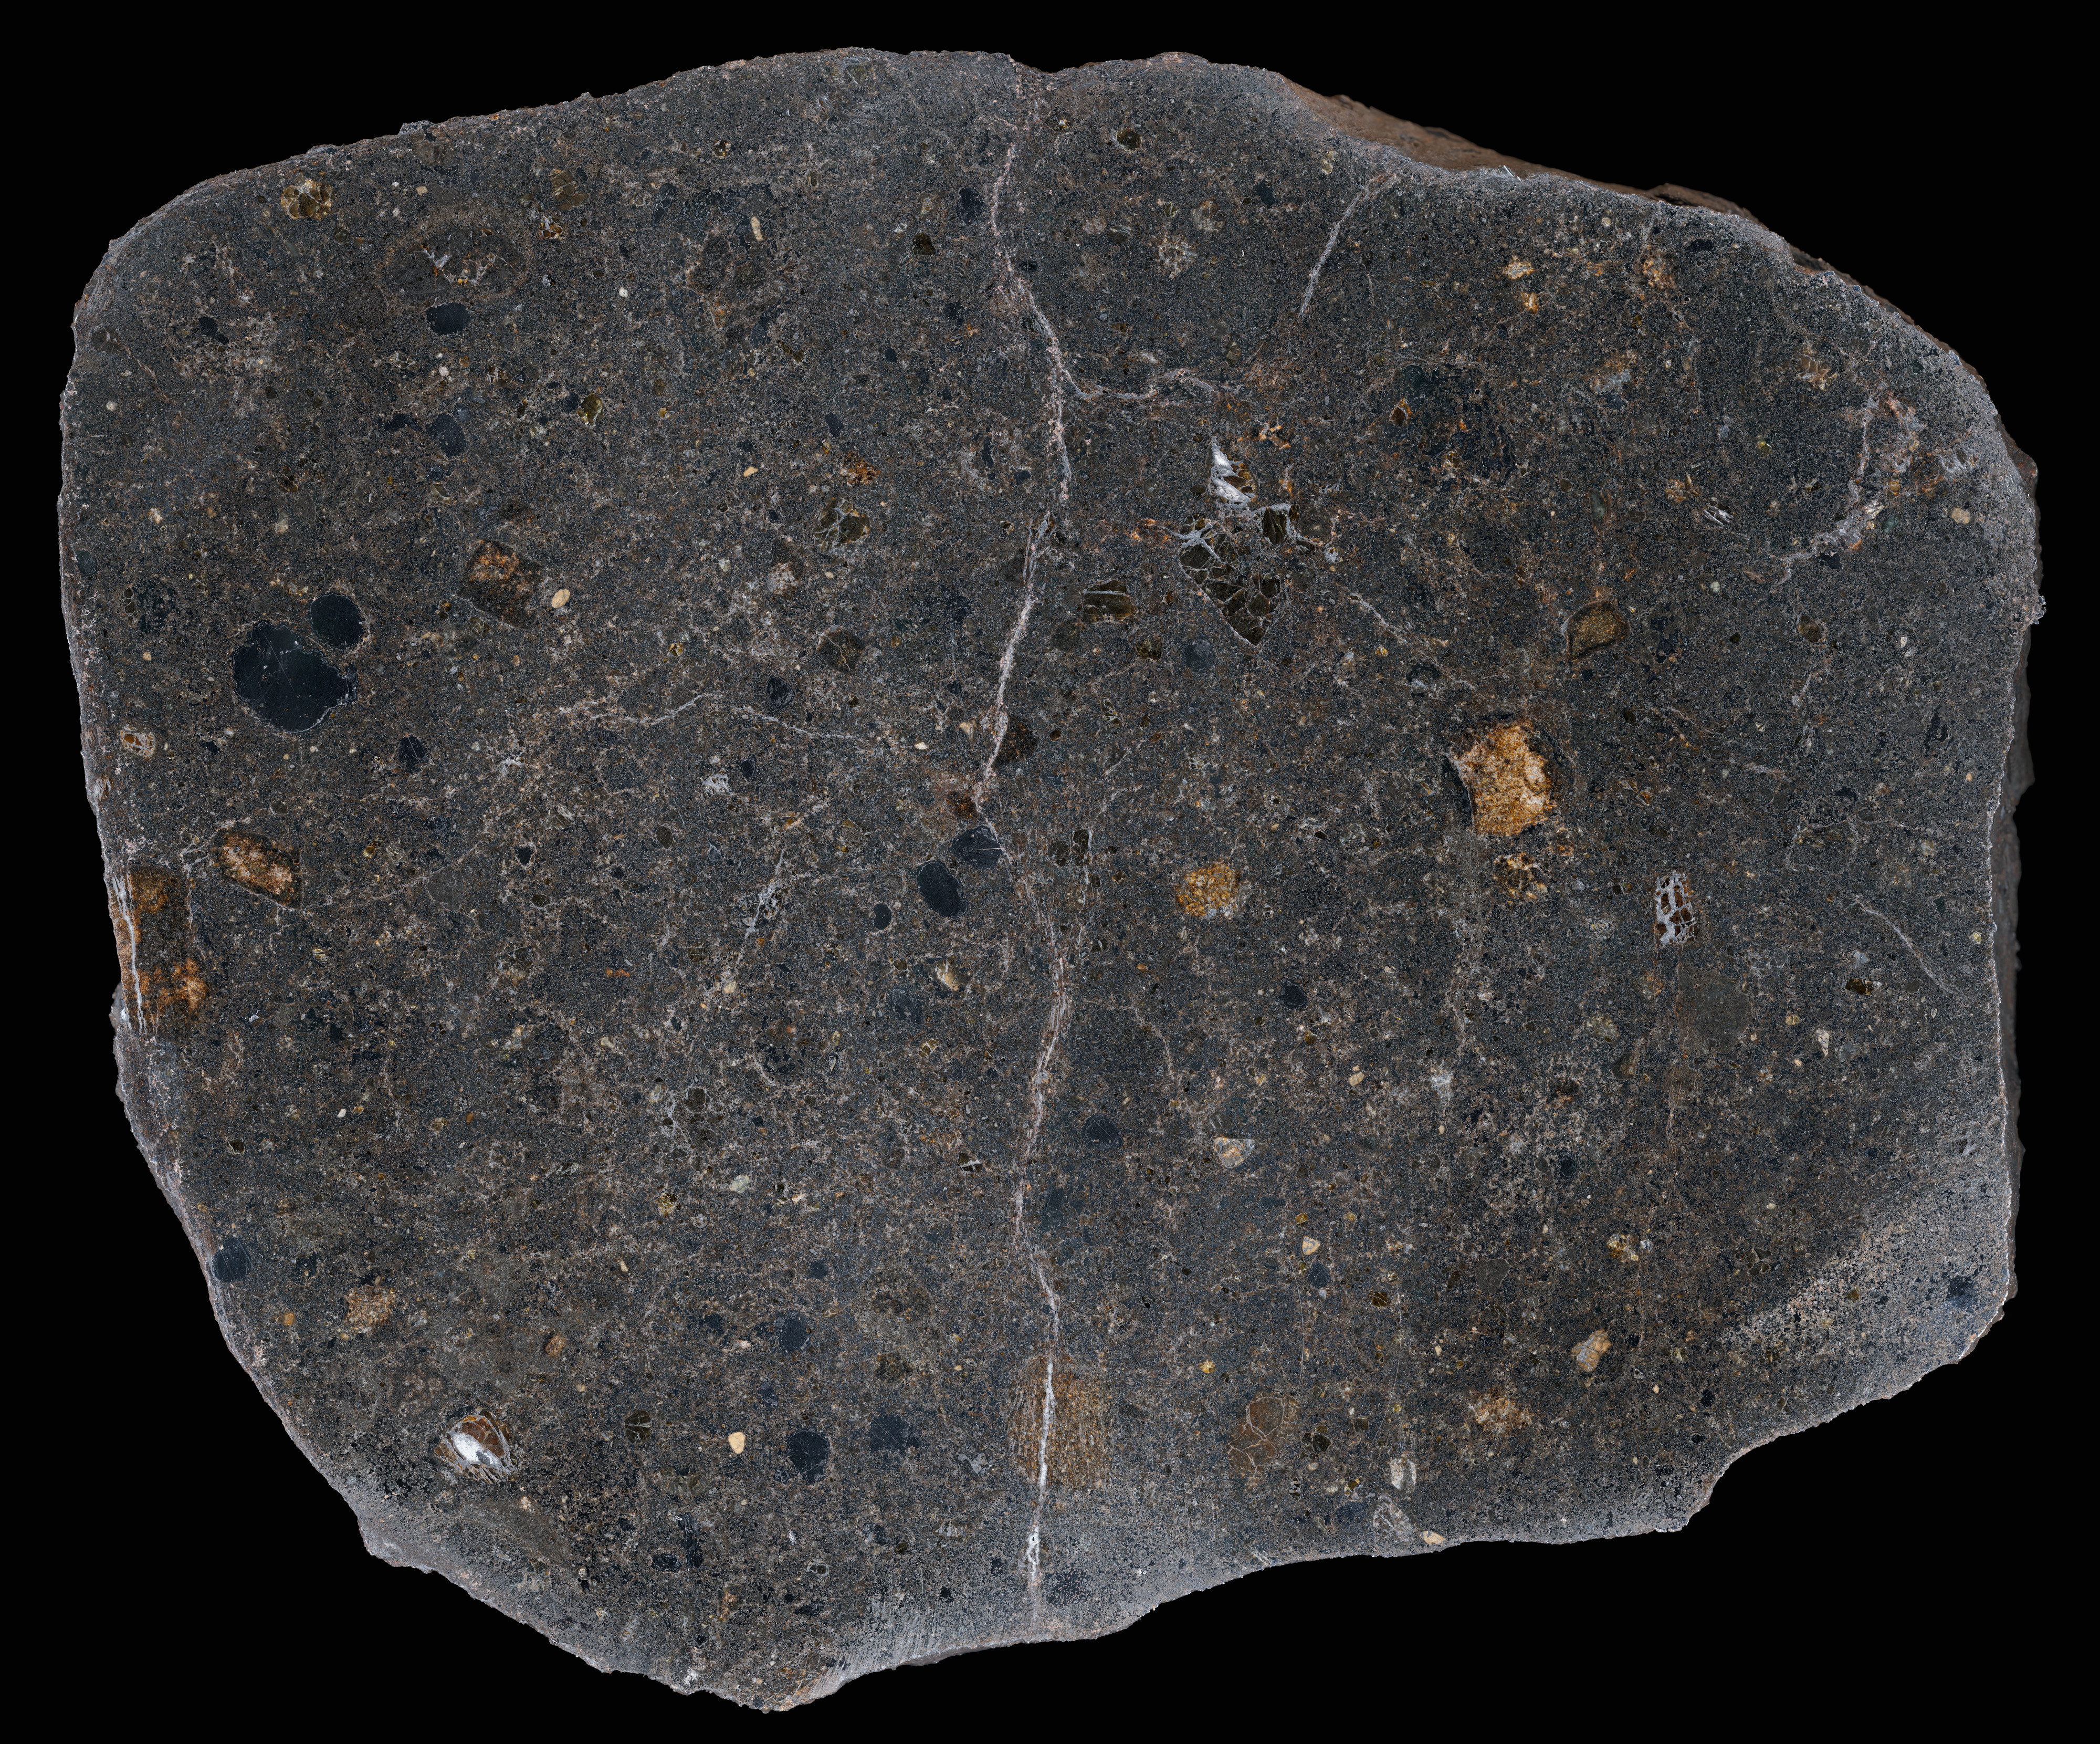

Up close and personal with the Vaca Muerta

This zoomable image shows the Vaca Muerta (Dead Cow) meteorite preserved at the ESO Headquarters in Garching bei München, Germany, to minute detail. This rare stony-iron (mesosiderite) meteorite originates from the Chilean region of the dry riverbed Quebrada Vaca Muerta in Chile, and the combined mass of all the collected material belonging to the meteor that fell in the Atacama Desert about 3500 years ago exceeds 3400 kg, but only rare specimens had not been disturbed before collection in the late 1980s.

Credit: ESO/H. Pedersen/M.Zamani